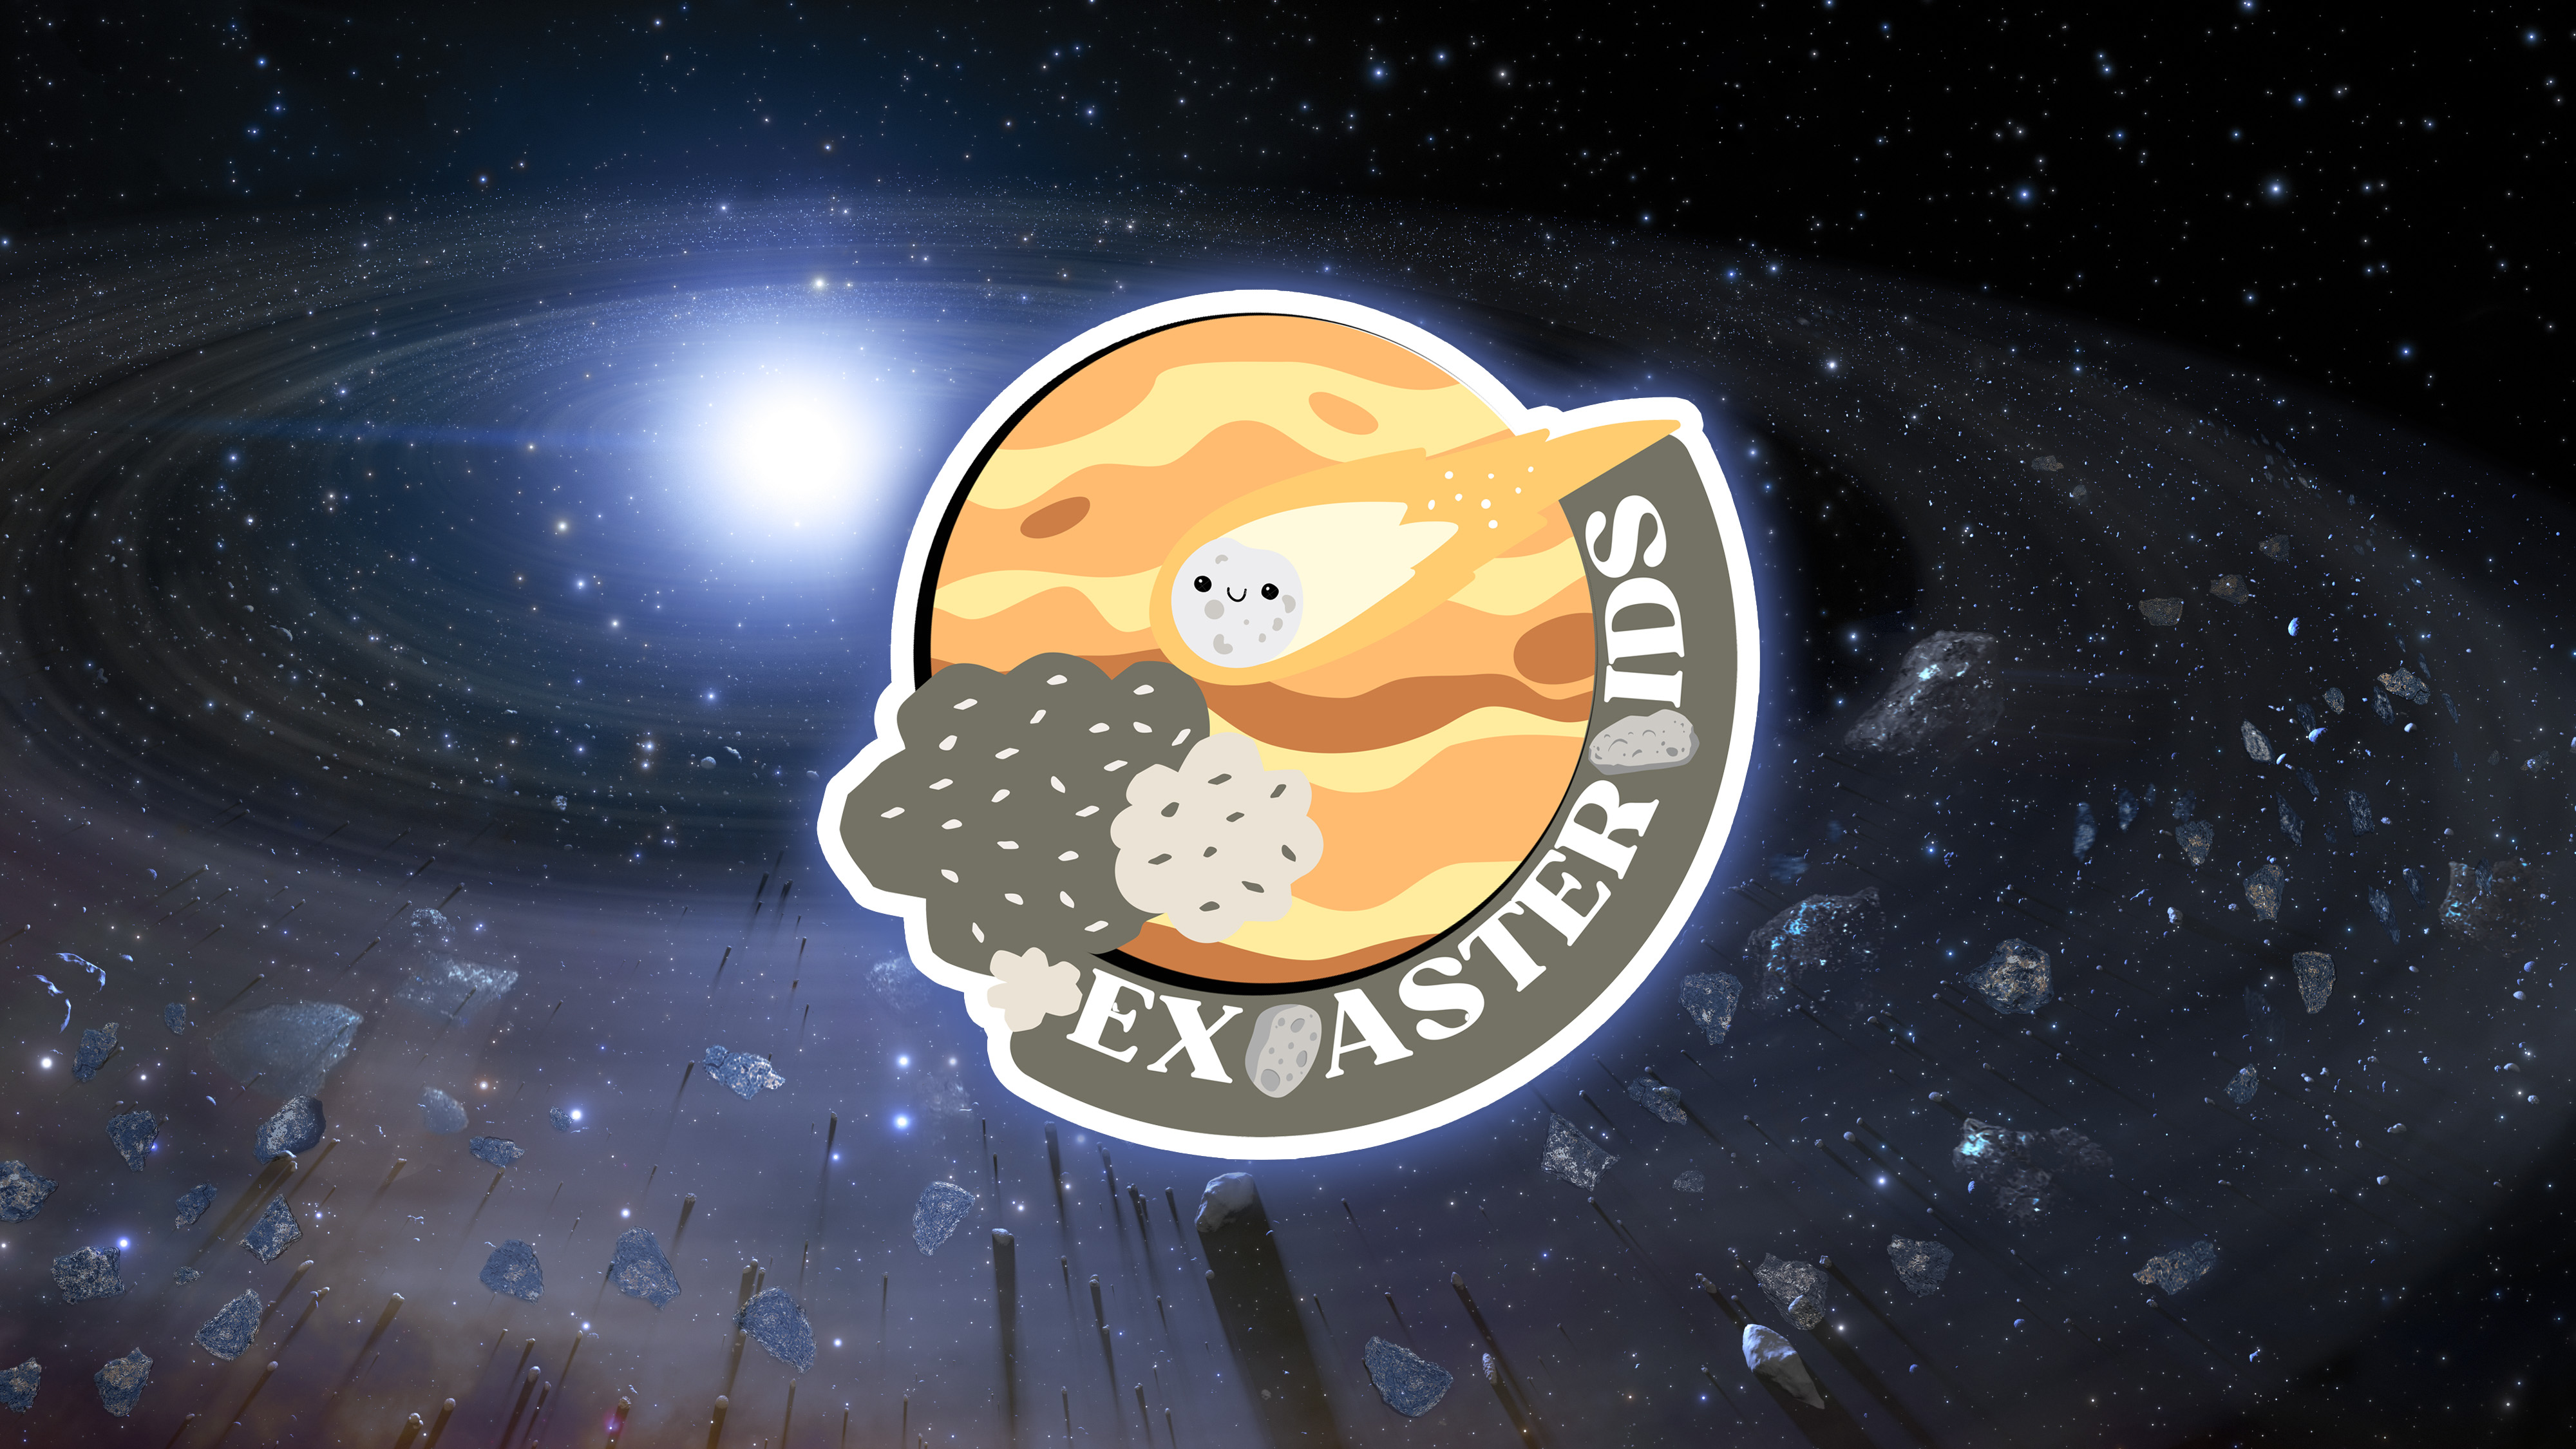

NOIRLab Launches Exoasteroids Citizen Science Project

NSF NOIRLab has launched Exoasteroids, a citizen science project that aims to identify asteroids orbiting white dwarfs within the Milky Way.

Credit: NOIRLab/NSF/AURA/J. da Silva/M. Zamani & M. Kosari (NSF NOIRLab)/P. Marenfeld